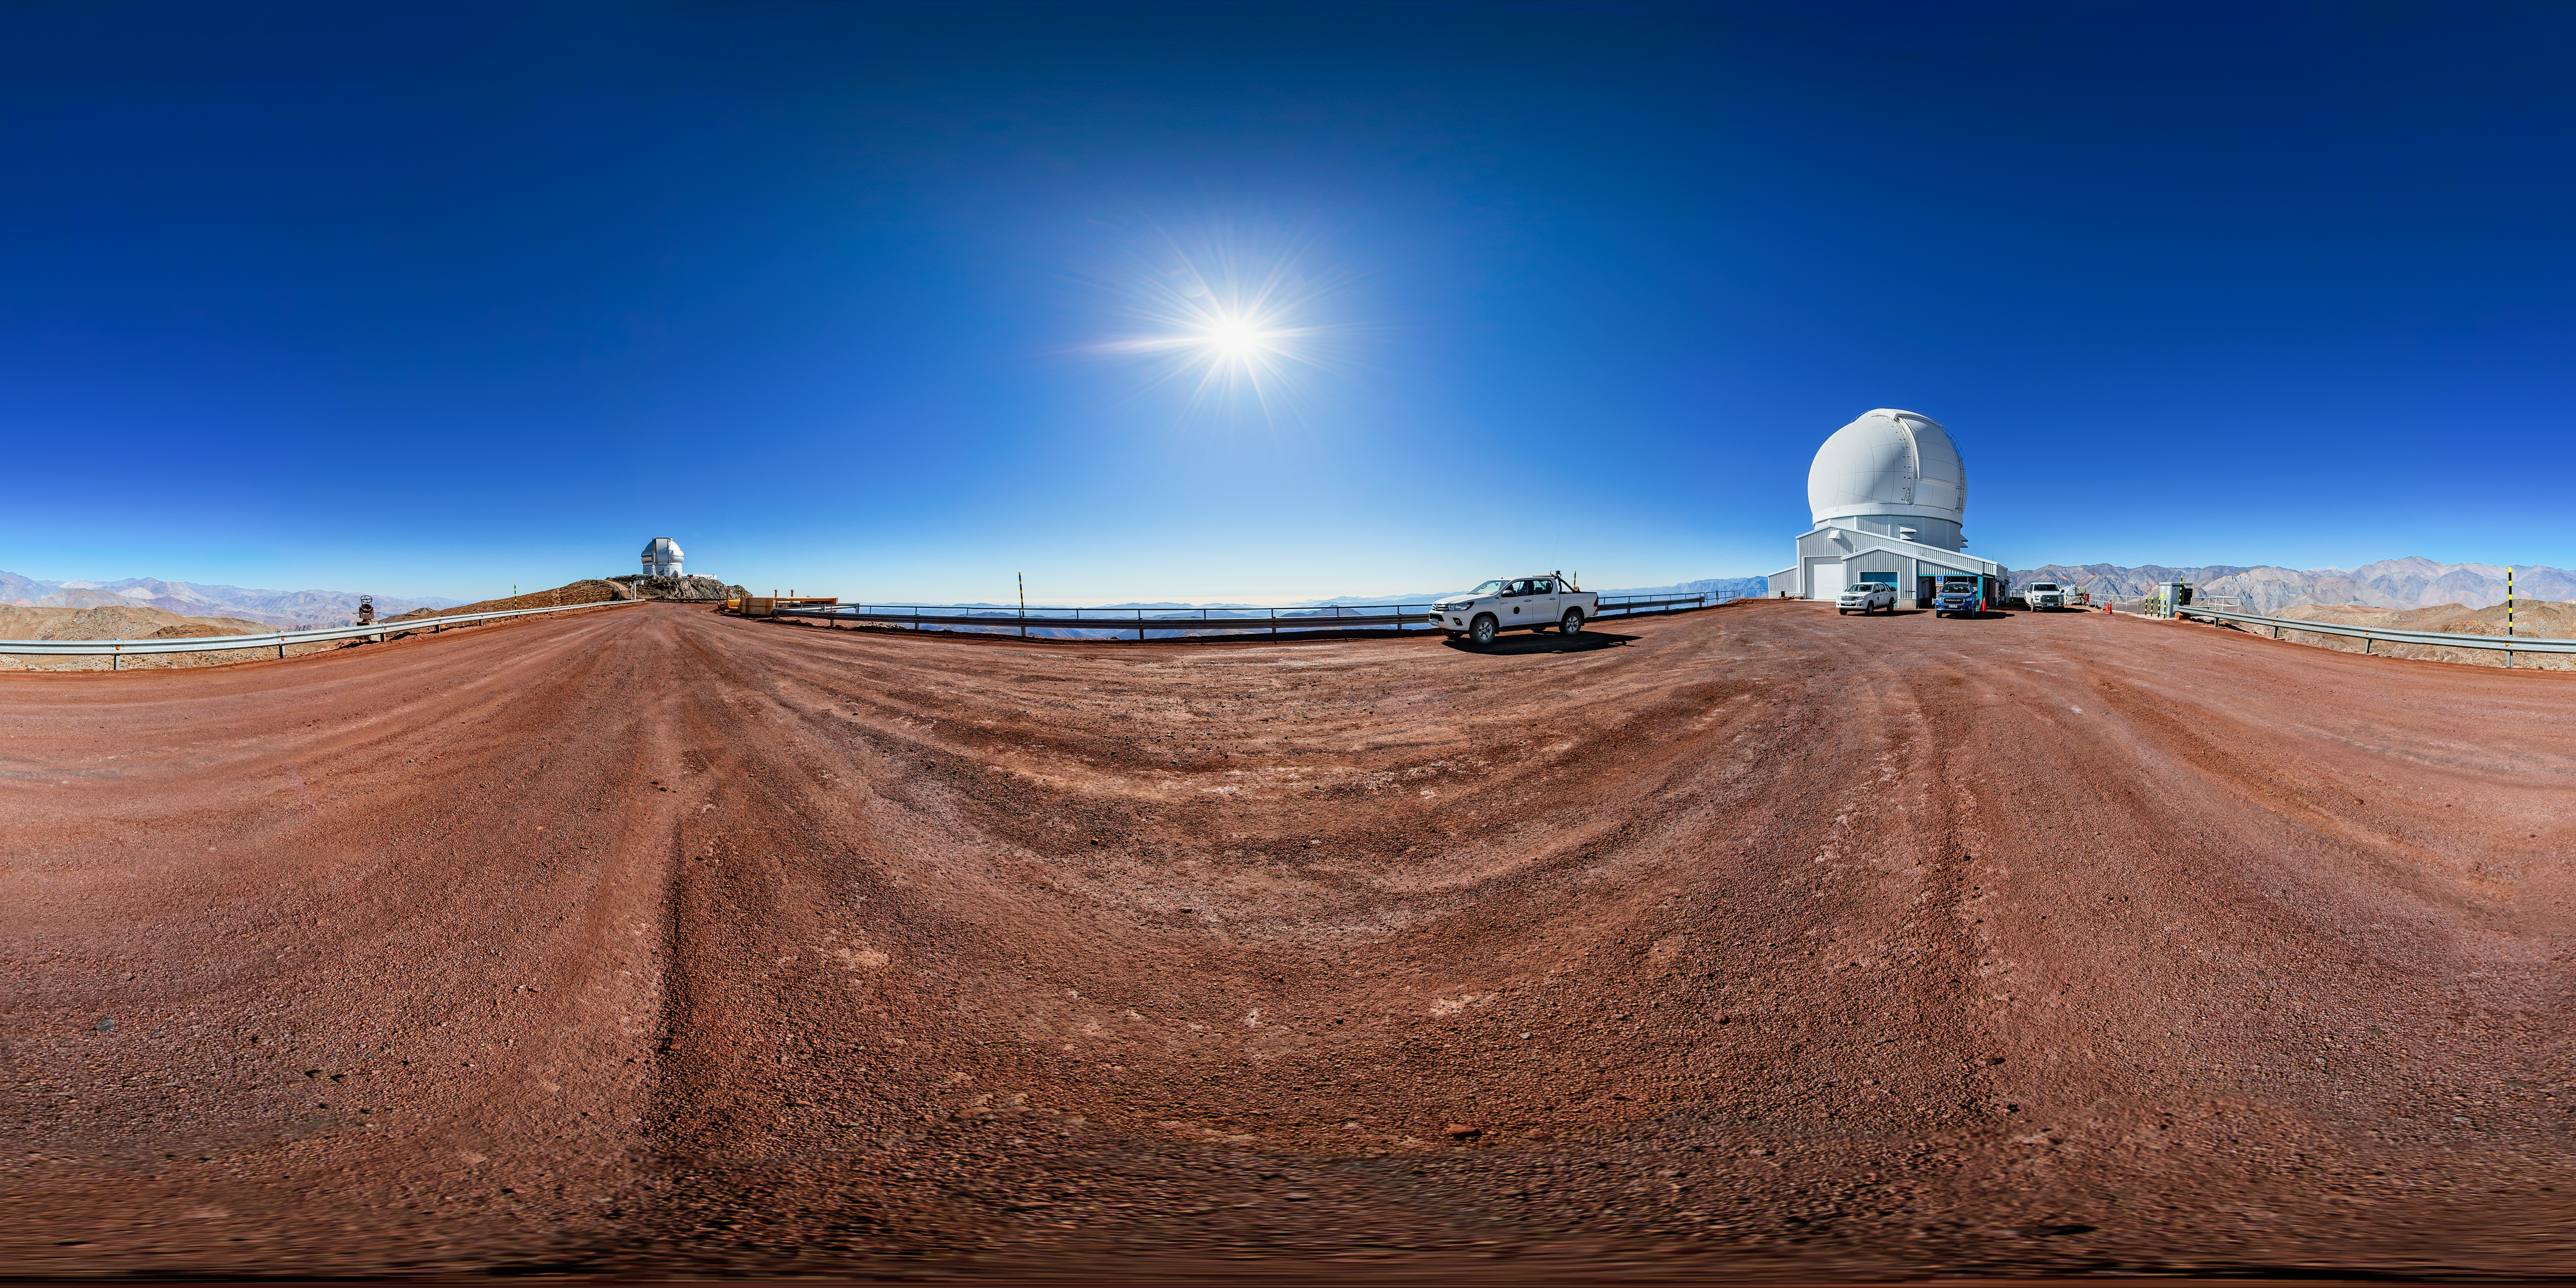

SOAR Telescope Panorama

A 360 panorama view of the SOAR Telescope at Cerro Pachón, Chile.

A fulldome version of this image can be found here.

Credit: NOIRLab/NSF/AURA/ T. Matsopoulos